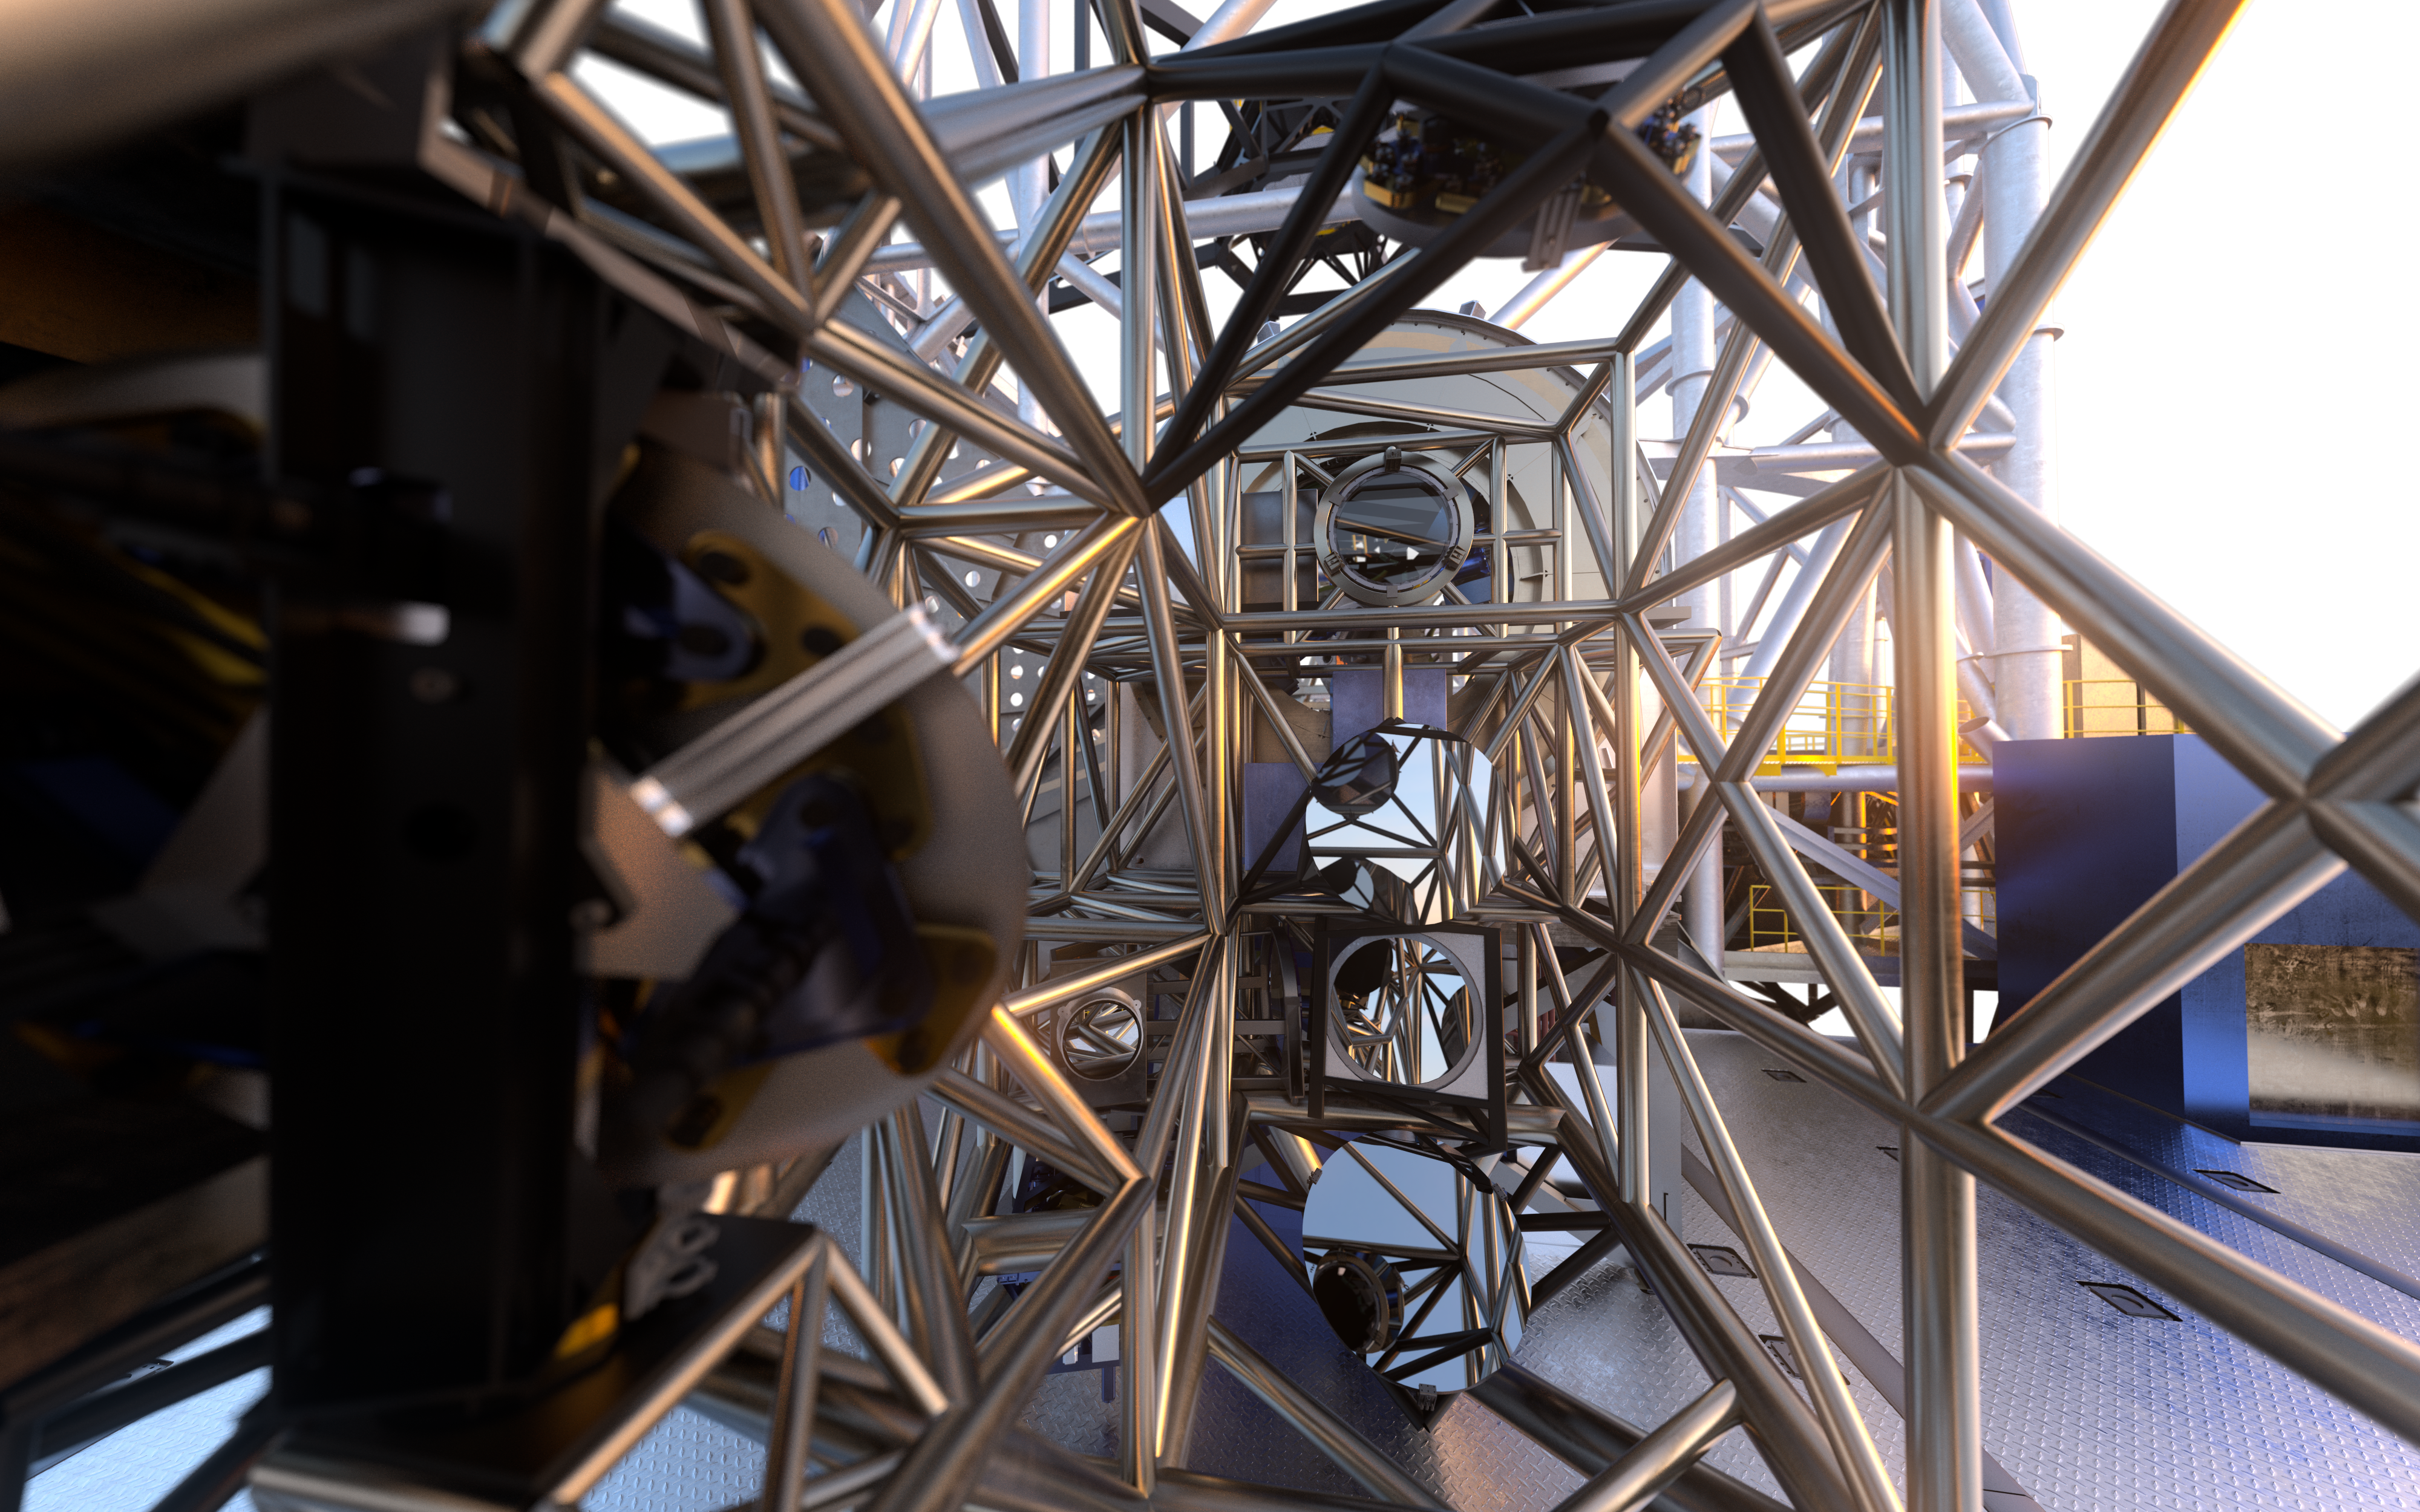

MORFEO (artist's impression)

As a first-generation instrument of the ESO Extremely Large Telescope, MORFEO (Multiconjugate adaptive Optics Relay For ELT Observations) will help compensate for the distortion of light caused by turbulence in the Earth’s atmosphere which makes astronomical images blurry. MORFEO will not make observations itself; rather, it will enable other instruments, such as MICADO in the first instance, to take exceptional images.

Credit: ESO